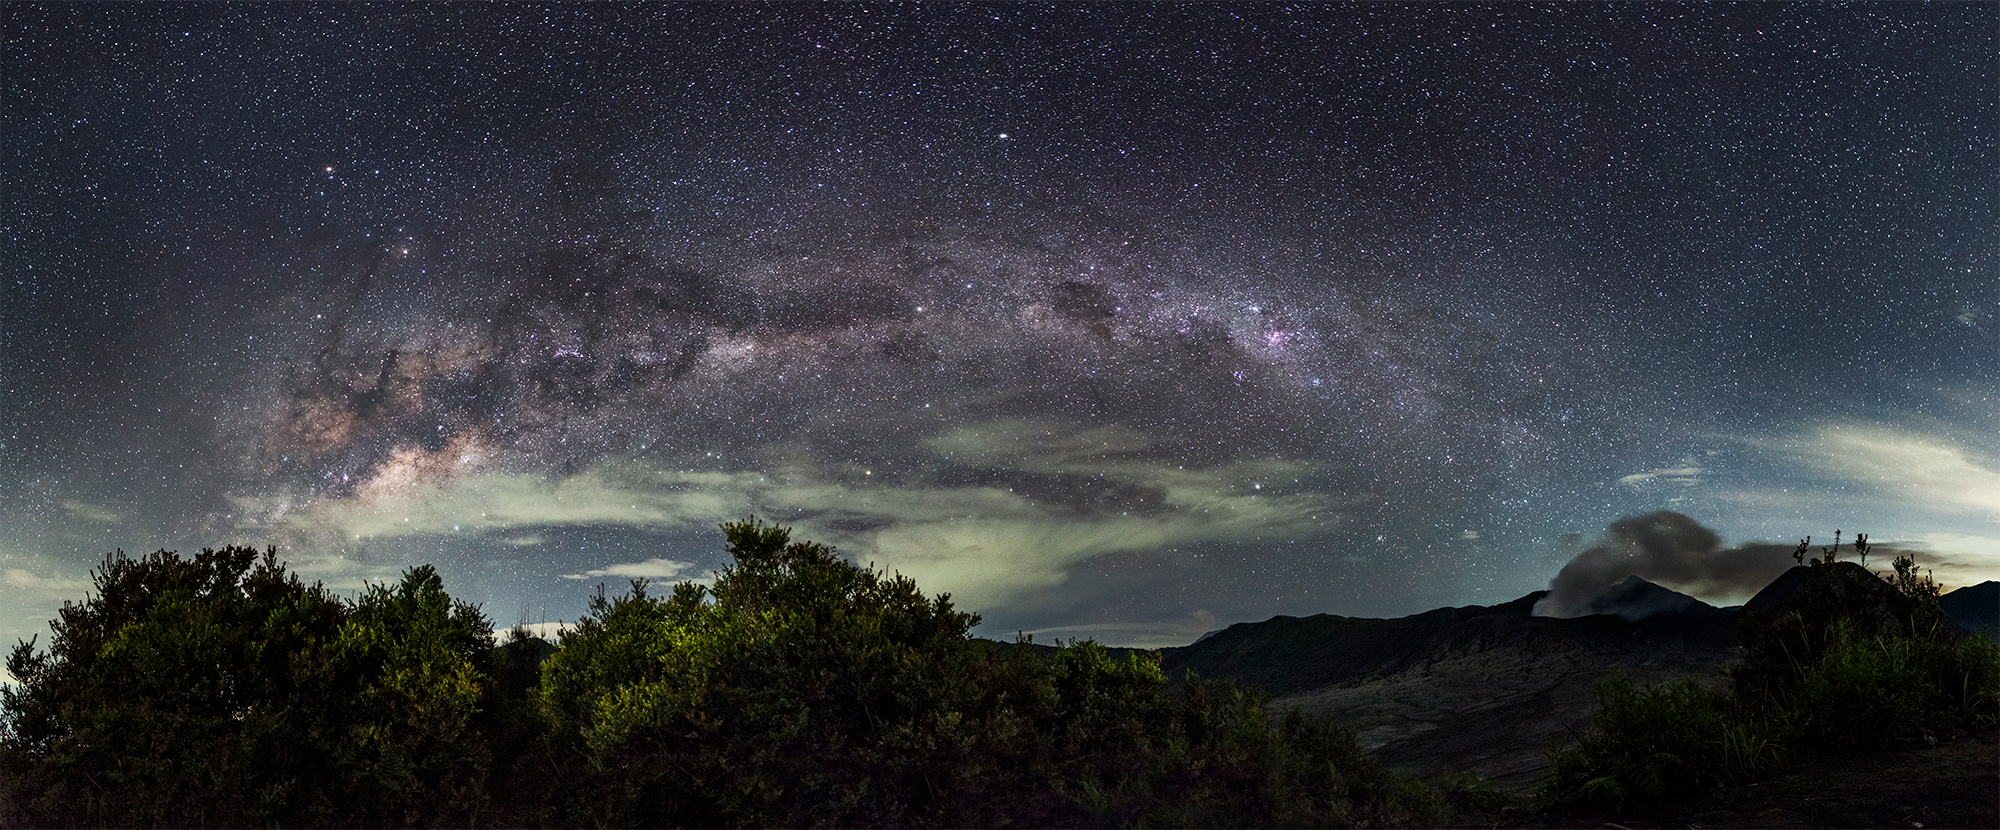

Equatorial Milky Way

Image title: Equatorial Milky Way
Author: Giorgia Hofer
Country: Italy

Taken in Bromo, Java Island, Indonesia, in March 2016, this image captures regions of the southern Milky Way and, at its left edge, the two planets Mars and Saturn. Mars appears orange and is similar in colour to the star Antares, whose Greek name — anti Ares — references this. Saturn is a little bit fainter than Mars, but clearly visible among the stars of Ophiuchus, above the Pipe Nebula and forming an isosceles triangle with Mars and Antares.

Mars is on the top and Saturn is vertically below. Visible to the naked eye, both planets have significance in many cultures around the world. In Roman mythology Mars is the god of war and fertility, and Saturn the god of sowing and agriculture. Its Greek equivalent, the god Kronos, is also considered the regent of completion. Indigenous Australians, including the Kamilaroi and Wailan people, associate Saturn with “wunygal”, a small bird. Mars is called Iherm-penh (something burnt in flames) by the Anmatyerre people of the Central Desert, while the Kokatha people of the Western Desert associate Mars and the star Anatres with the red-tailed black cockatoo (Kogolongo).

In the middle of this photograph, the most famous southern constellations are clearly recognisable: the Southern Cross (Crux), the pointer stars, Alpha and Beta Centauri, the dark Coalsack Nebula and the red Eta Carina Nebula, which is not visible to the unaided eye but is prominent in modern photographs. In the 19th century, the star eta Carinae had been the second-brightest star in the sky for some time, but since it varies irregularly, it has hardly been recognisable in recent decades, and its future visibility is unpredictable.

Triangulum Australe is visible between the pointer stars and the Scorpion, and in the constellation of Centaurus, the bright globular star cluster Omega Centauri is clearly displayed. It was considered a “nebulous star” since antiquity and, thus, was listed in star catalogues for at least 2000 years. Only within the last century did astronomers discover that globular star clusters are in the halo of our galaxy and that this one consists of roughly 10 million stars.

The dark regions in the Milky Way, which are cool, dense clouds of dust and gas, form the head and body of the Celestial Emu Tchingal. Together with the Southern Cross and the pointer stars, they appear in the Dreamtime stories of many Indigenous Australians. One story associated with the Djab Wurrung and the Jardwadjali people is part of a Dreamtime Story involving Tchingal, the Bram-bram-bult brothers (the pointer stars), their mother Druk (Delta Crux), and Bunya the hunter, who gets transformed into a possum (Gacrux, the red star at the top of the Southern Cross).

Also see image in Zenodo: https://doi.org/10.5281/zenodo.7425563

Credit: Giorgia Hofer/IAU OAE